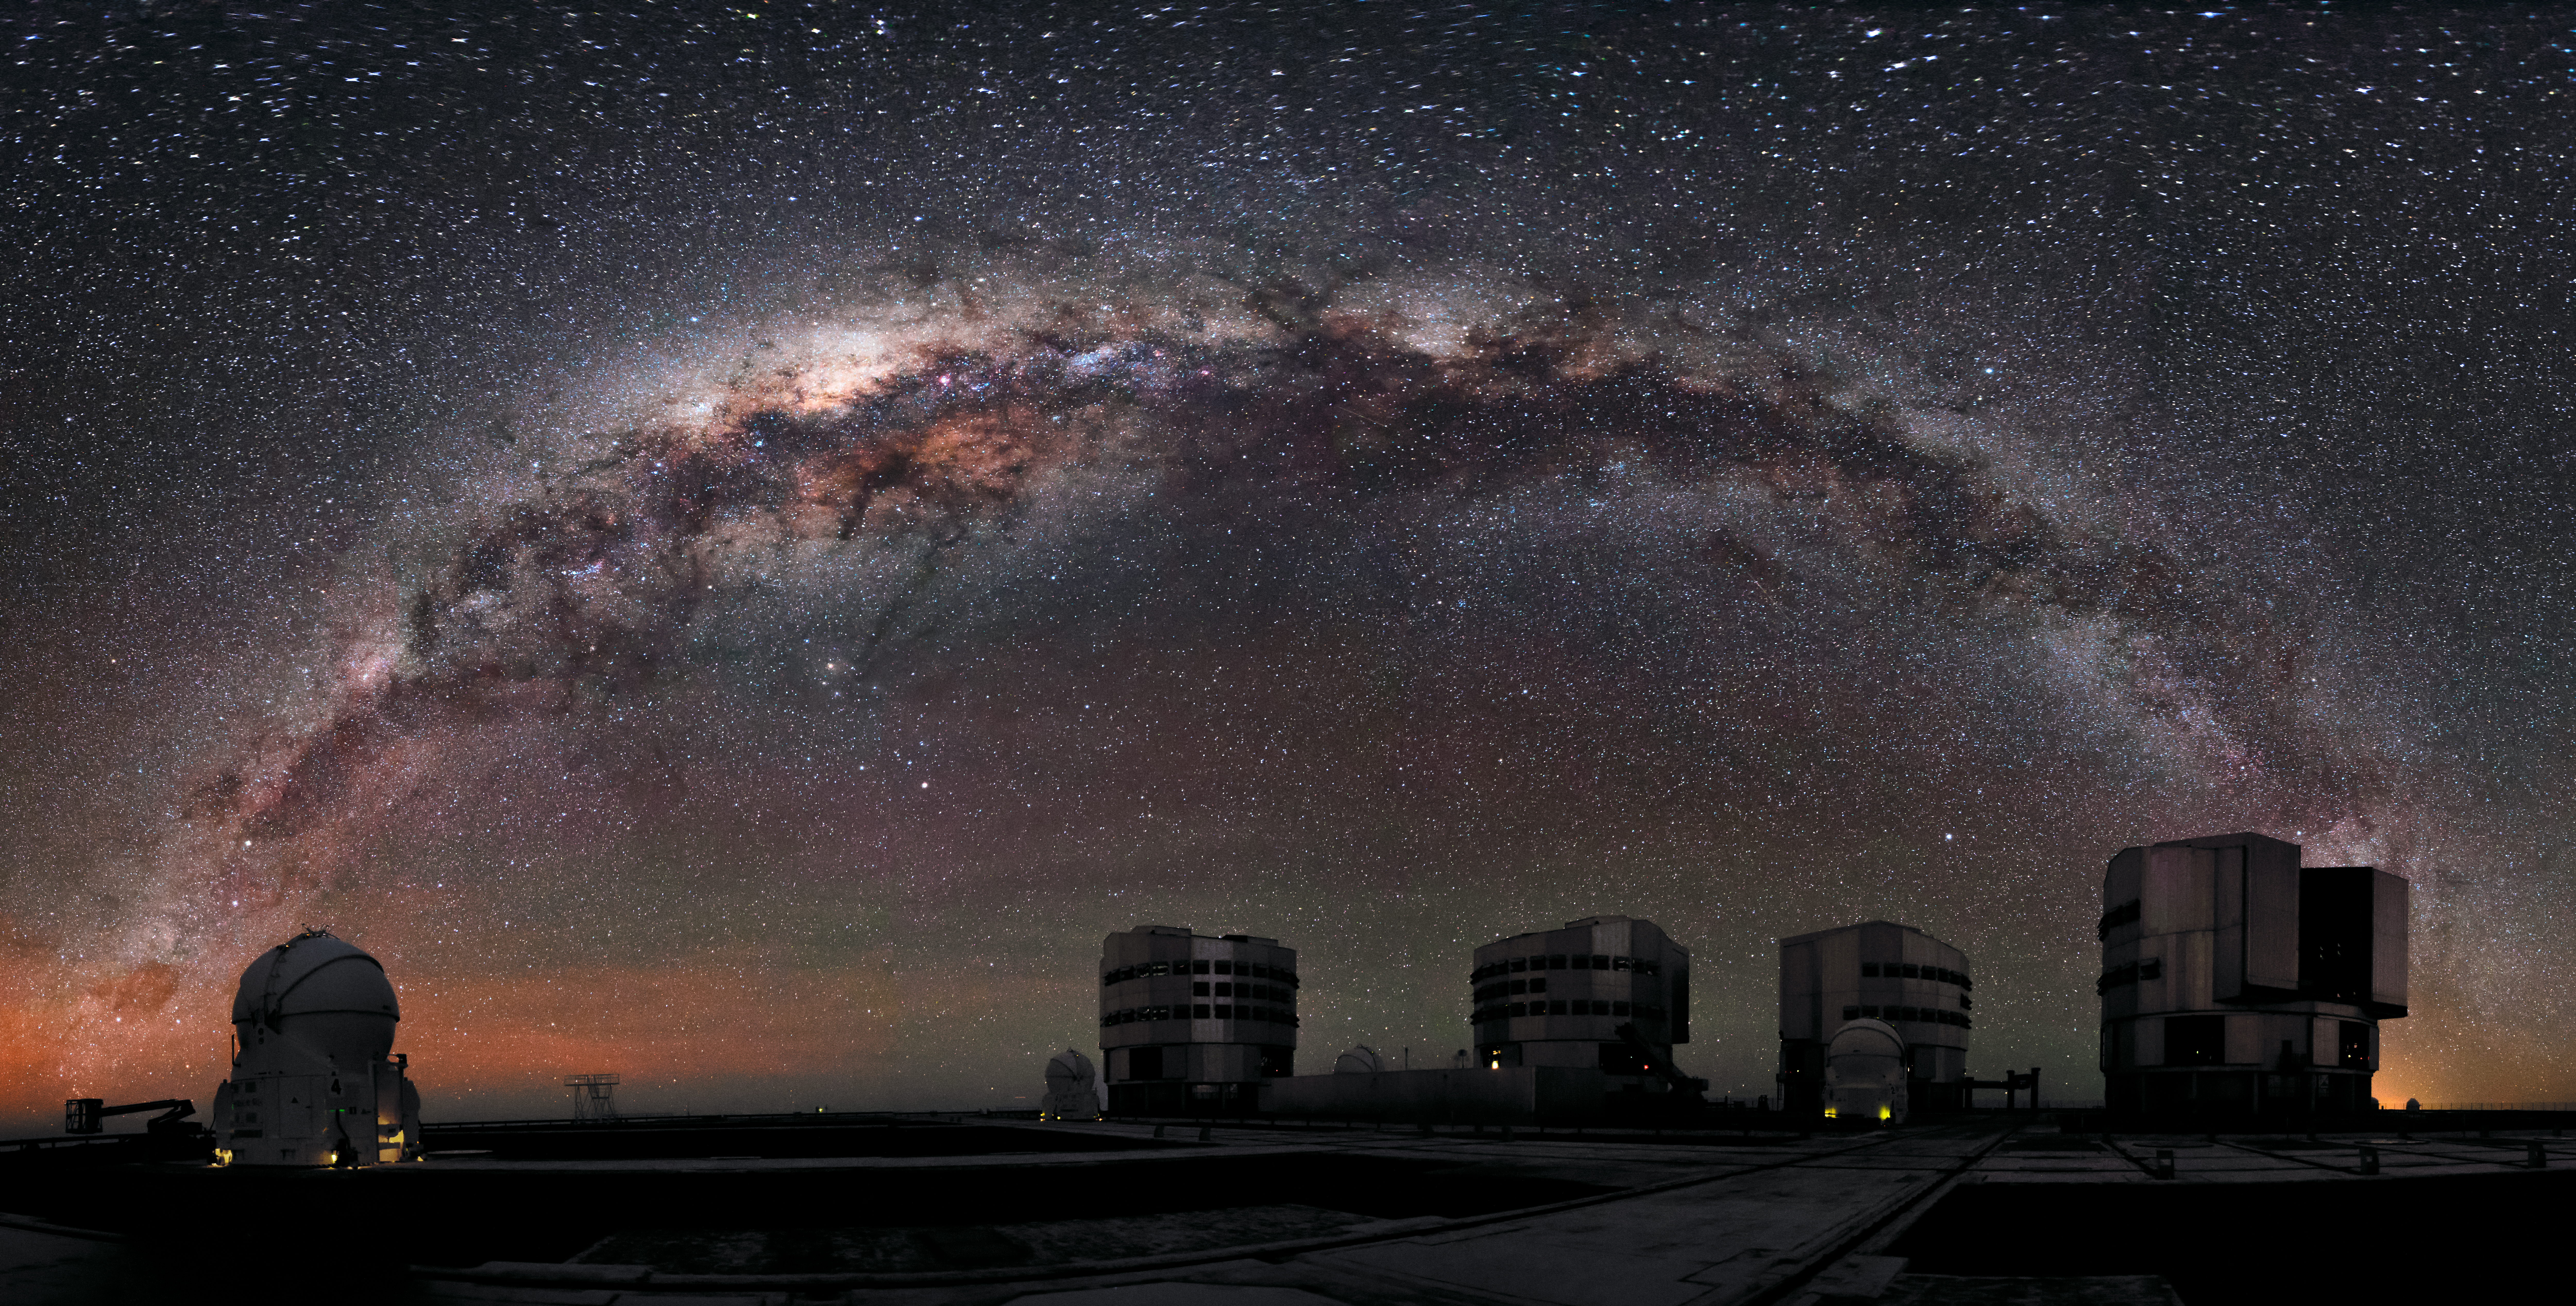

Science machines

Though dawn creeps over the horizon of the Chilean Atacama Desert, the Milky Way can be seen arching above the four 8-metre Unit Telescopes of the Very Large Telescope at ESO's Paranal Observatory.

Credit: A. Russell/ESO